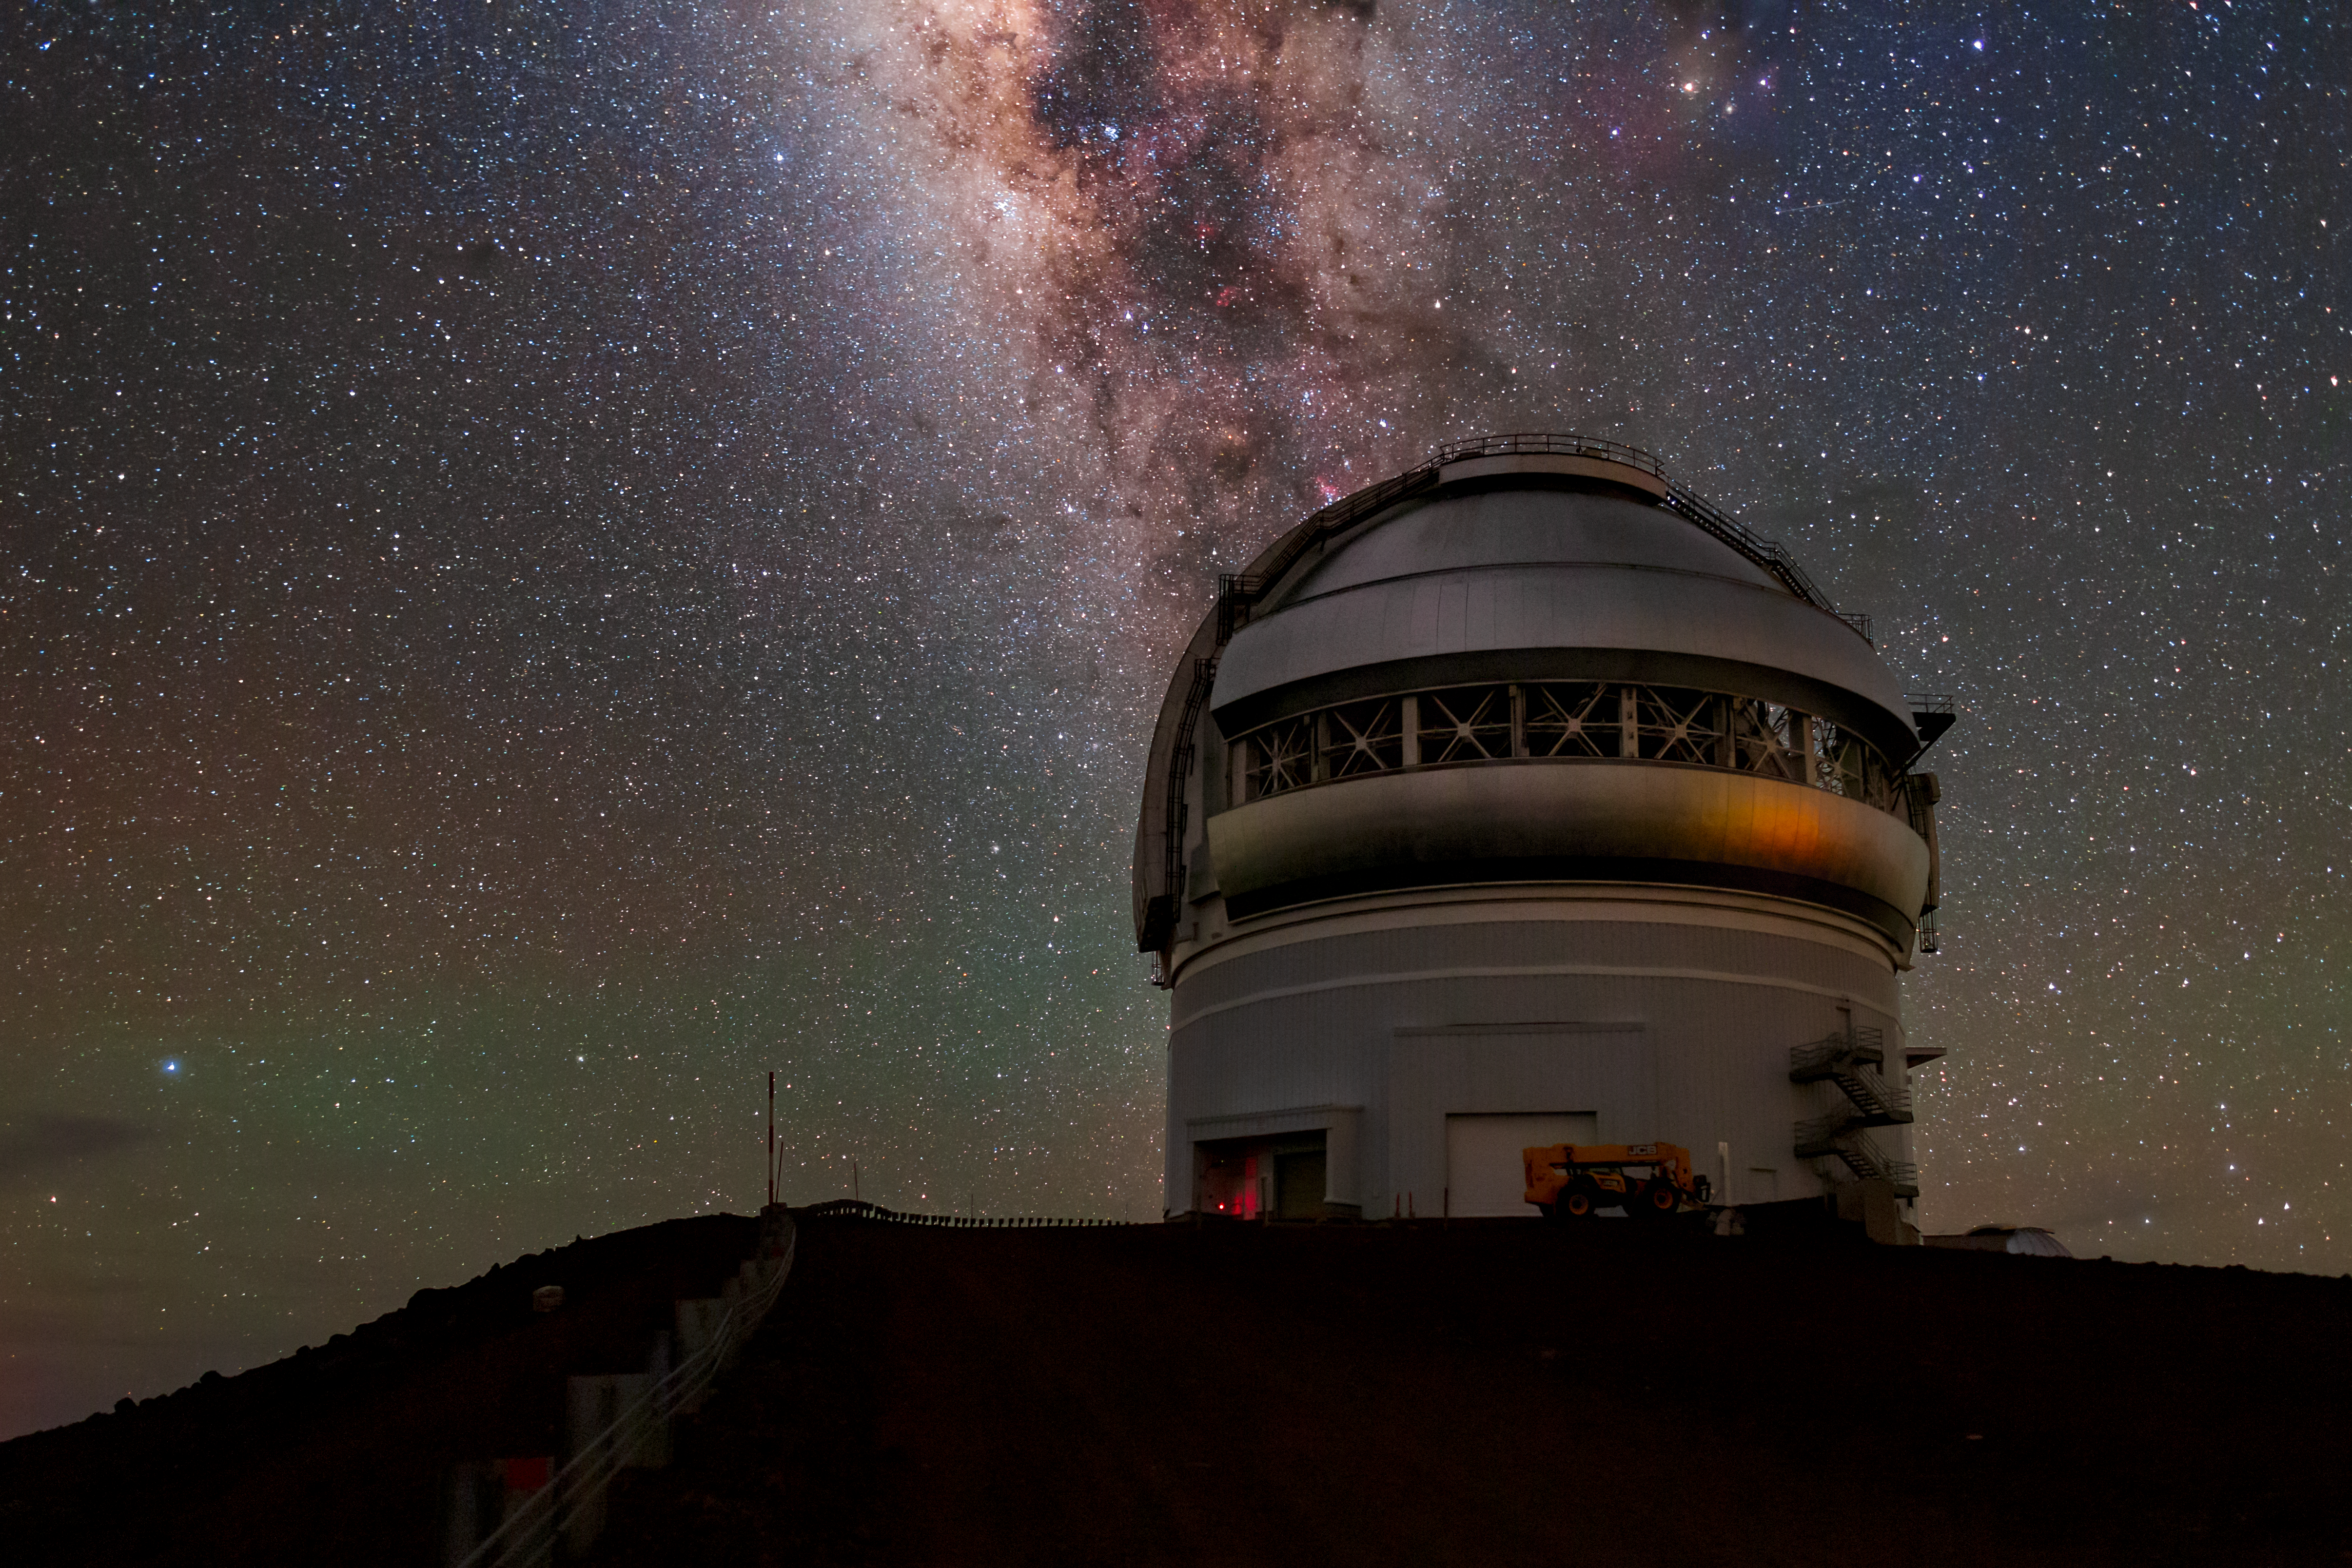

The Milky Way Over Gemini North

The Milky Way shines brilliantly above the Gemini North telescope, one half of the International Gemini Observatory, with faint airglow visible on the left of the image.

Credit: International Gemini Observatory/NOIRLab/NSF/AURA/B. Tafreshi